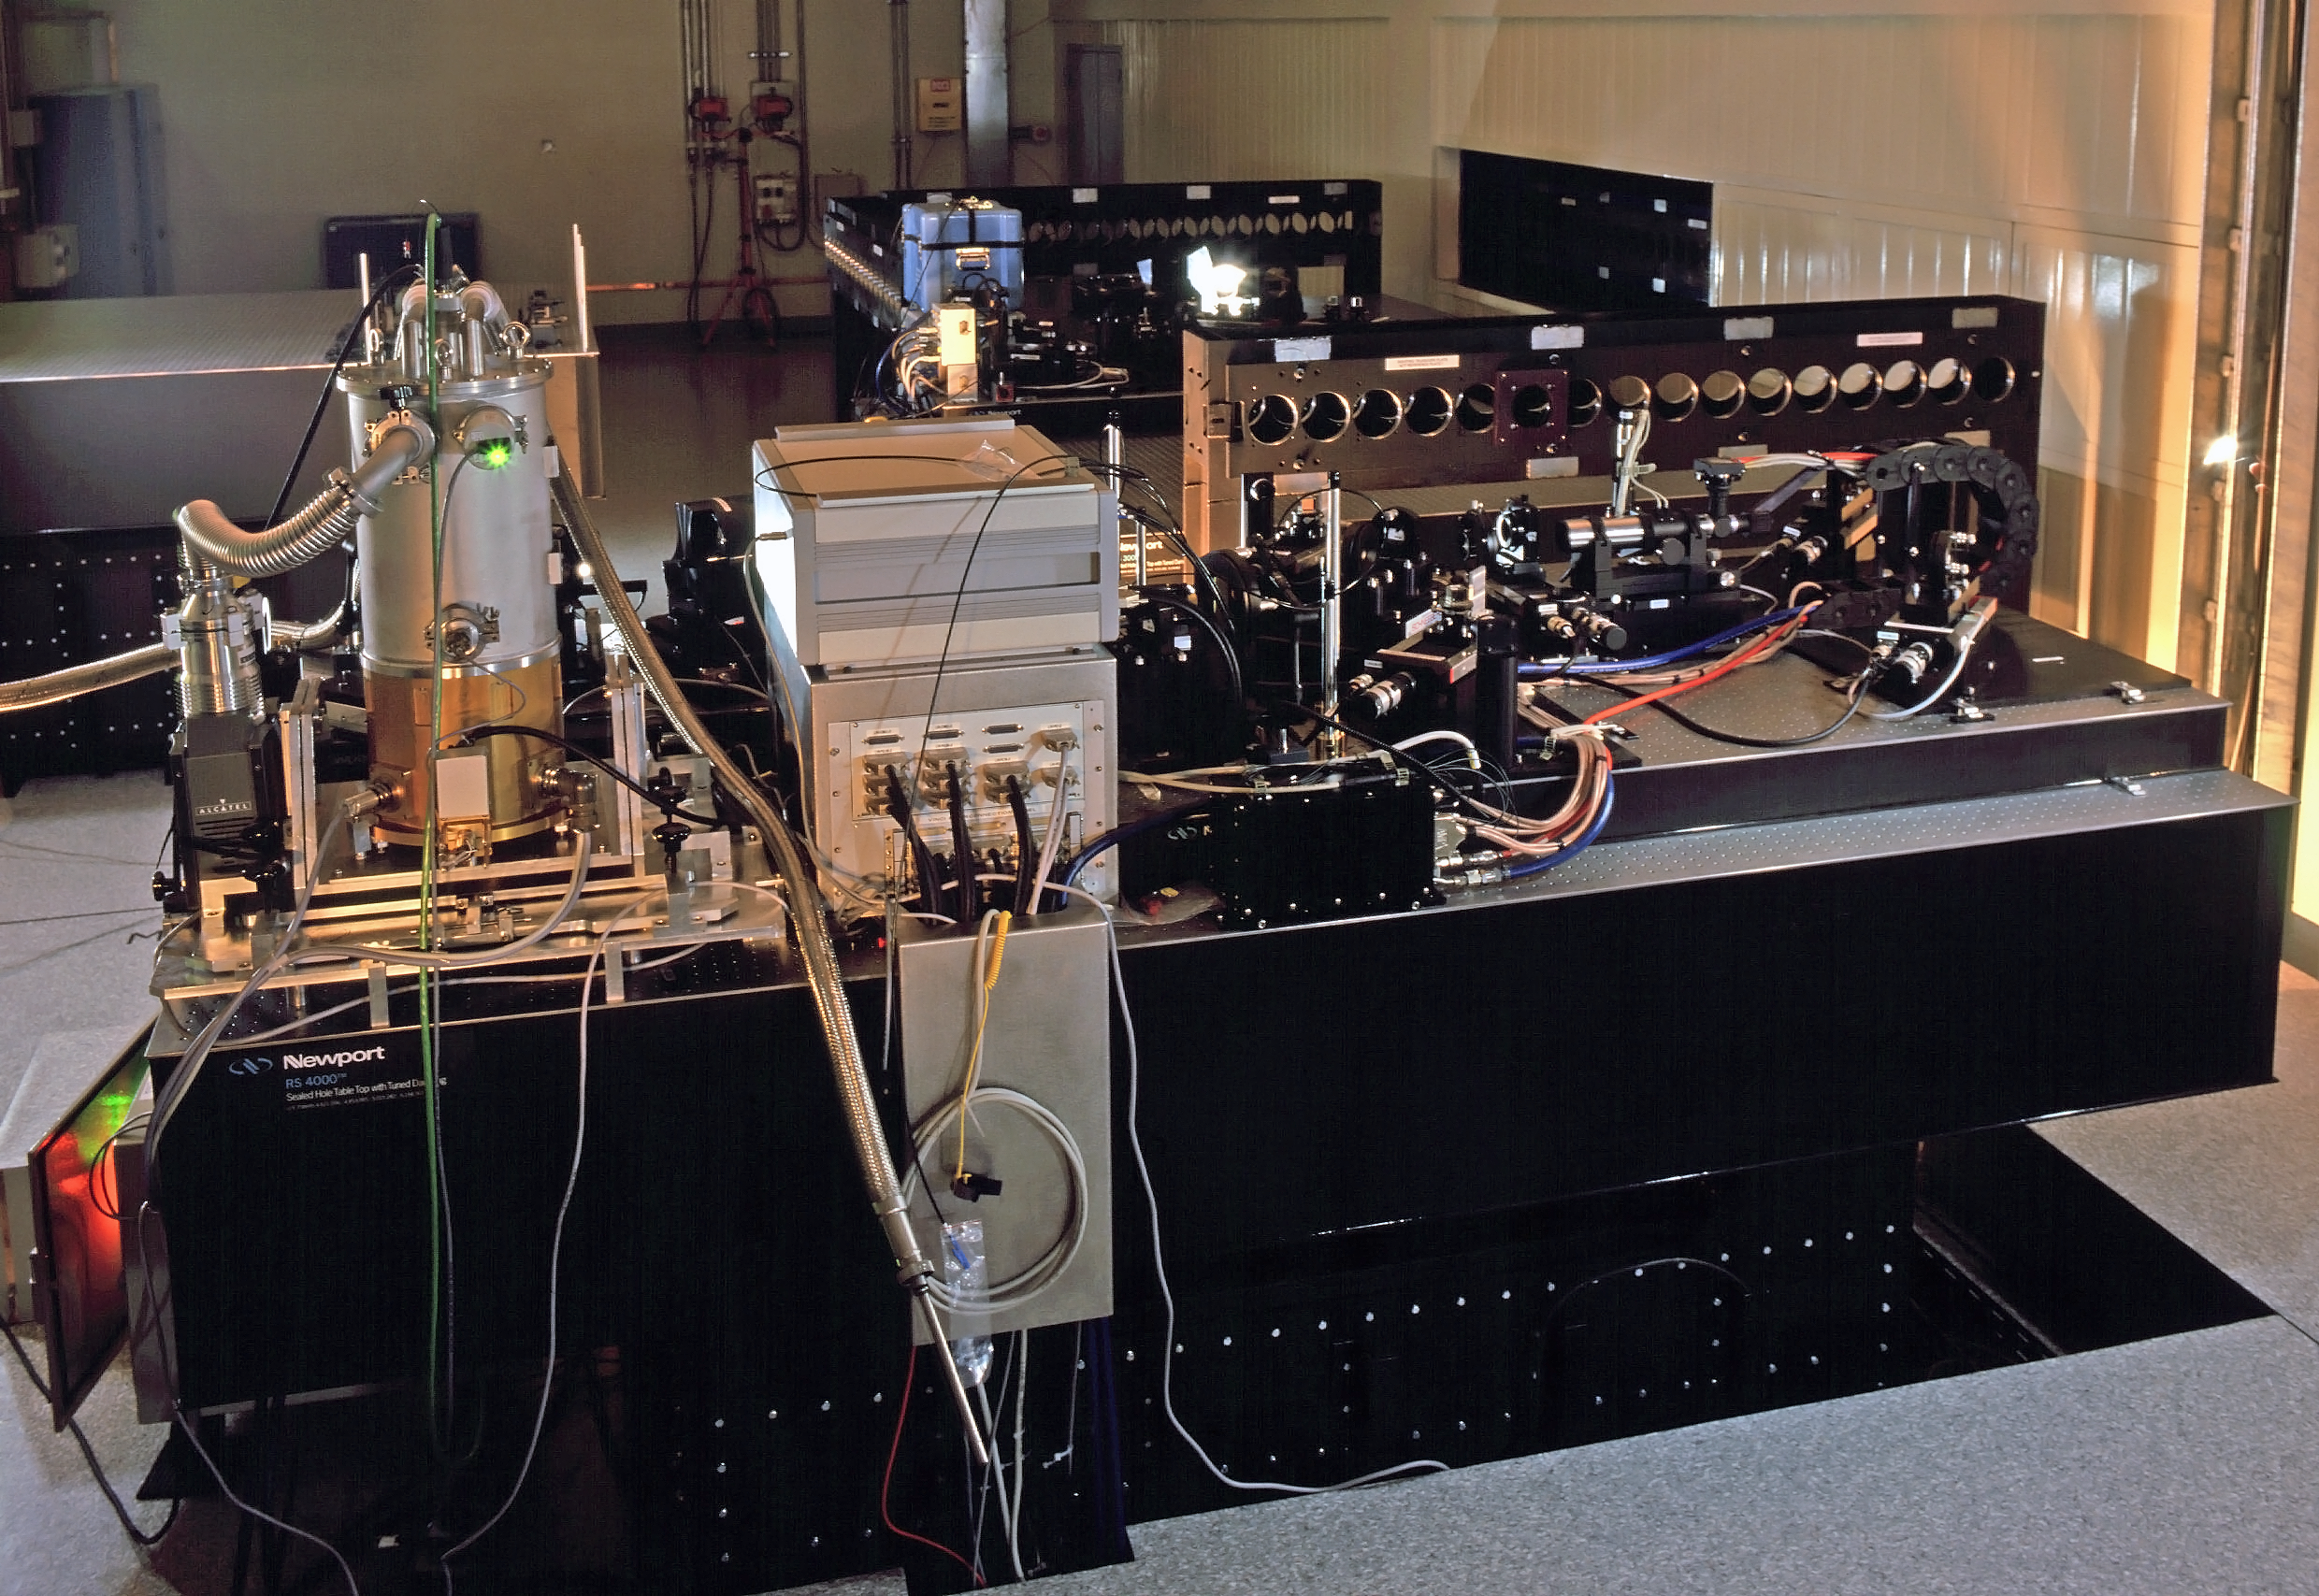

VINCI — The VLTI Commissioning Instrument

VINCI was a special test instrument installed on ESO's Very Large Telescope Interferometer (VLTI) at the Paranal Observatory. It was used during the first light and subsequent test phase of the VLTI, when light from celestial objects hit the telescopes for the first time.

Credit: ESO